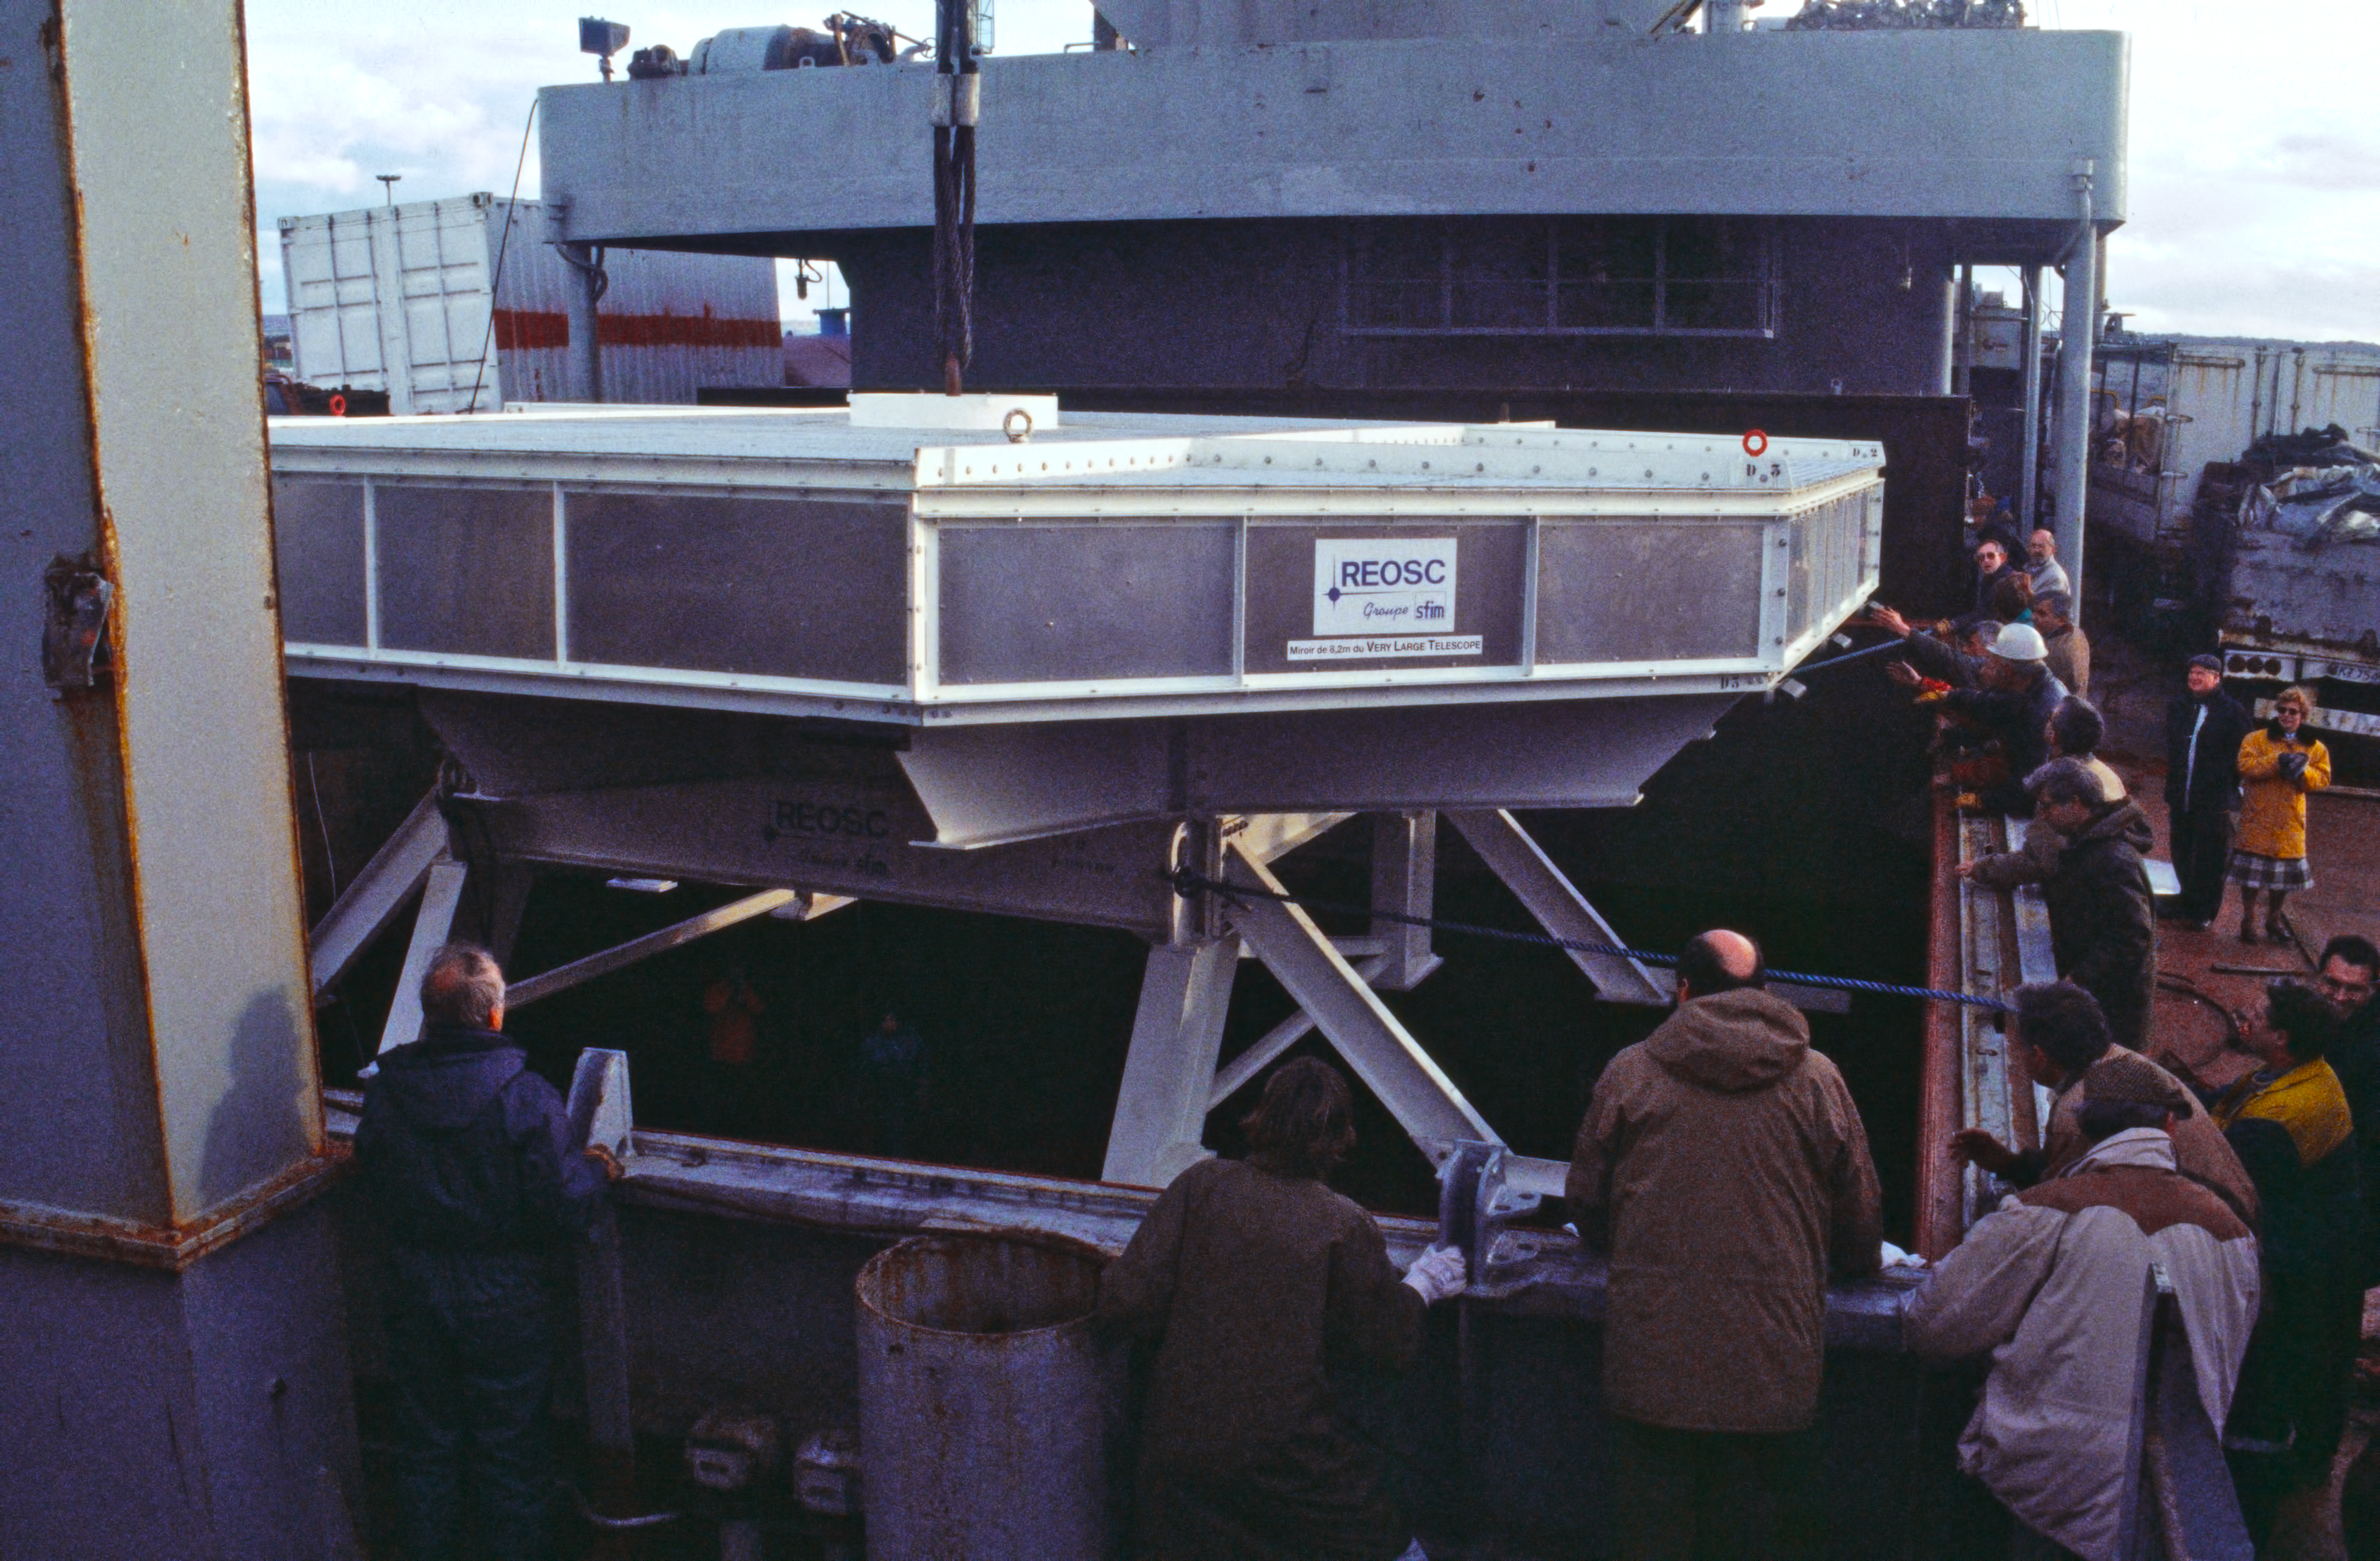

VLT mirror shipped to Chile

This image shows one of the 8.2-metre Very Large Telescope primary mirrors being loaded onto a ship at the harbour of Le Havre in France, in October 1997, en route to Chile.

Credit: ESO